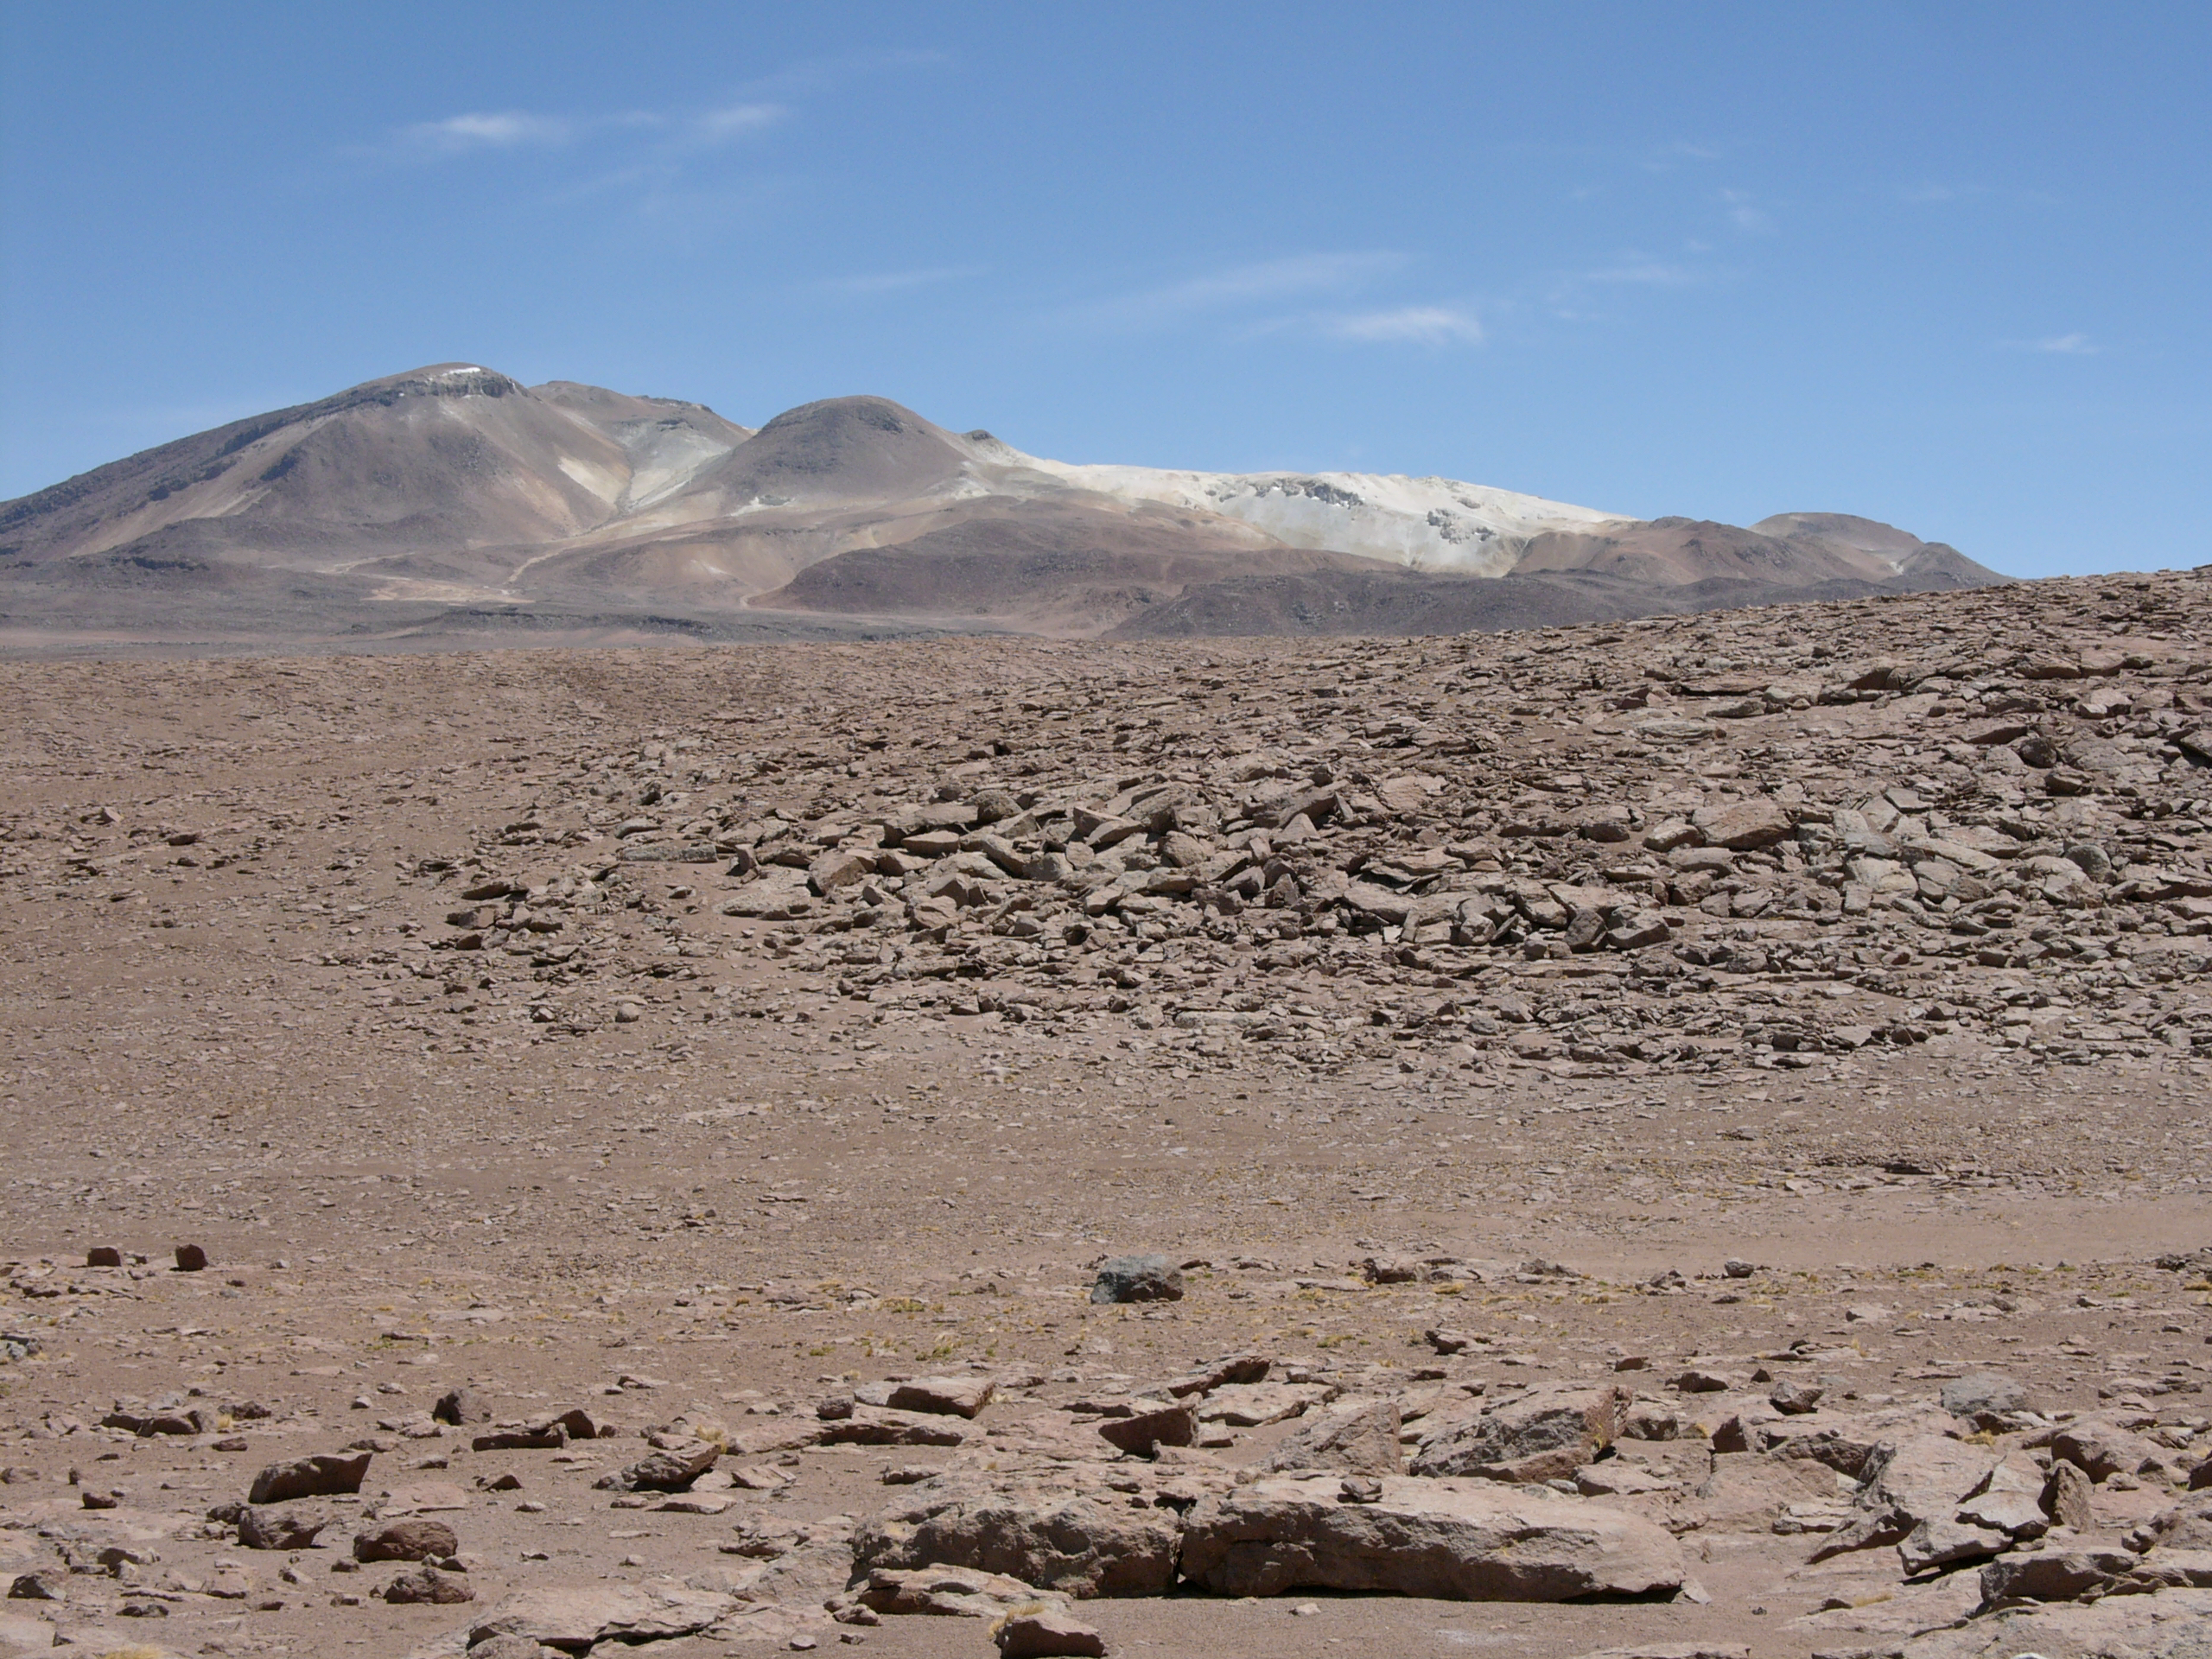

The Road To ALMA

A typical view of the landscape along the access road to the high site of ALMA. Altitude of approximately 4000 metres.

Credit: ALMA (ESO/NAOJ/NRAO)